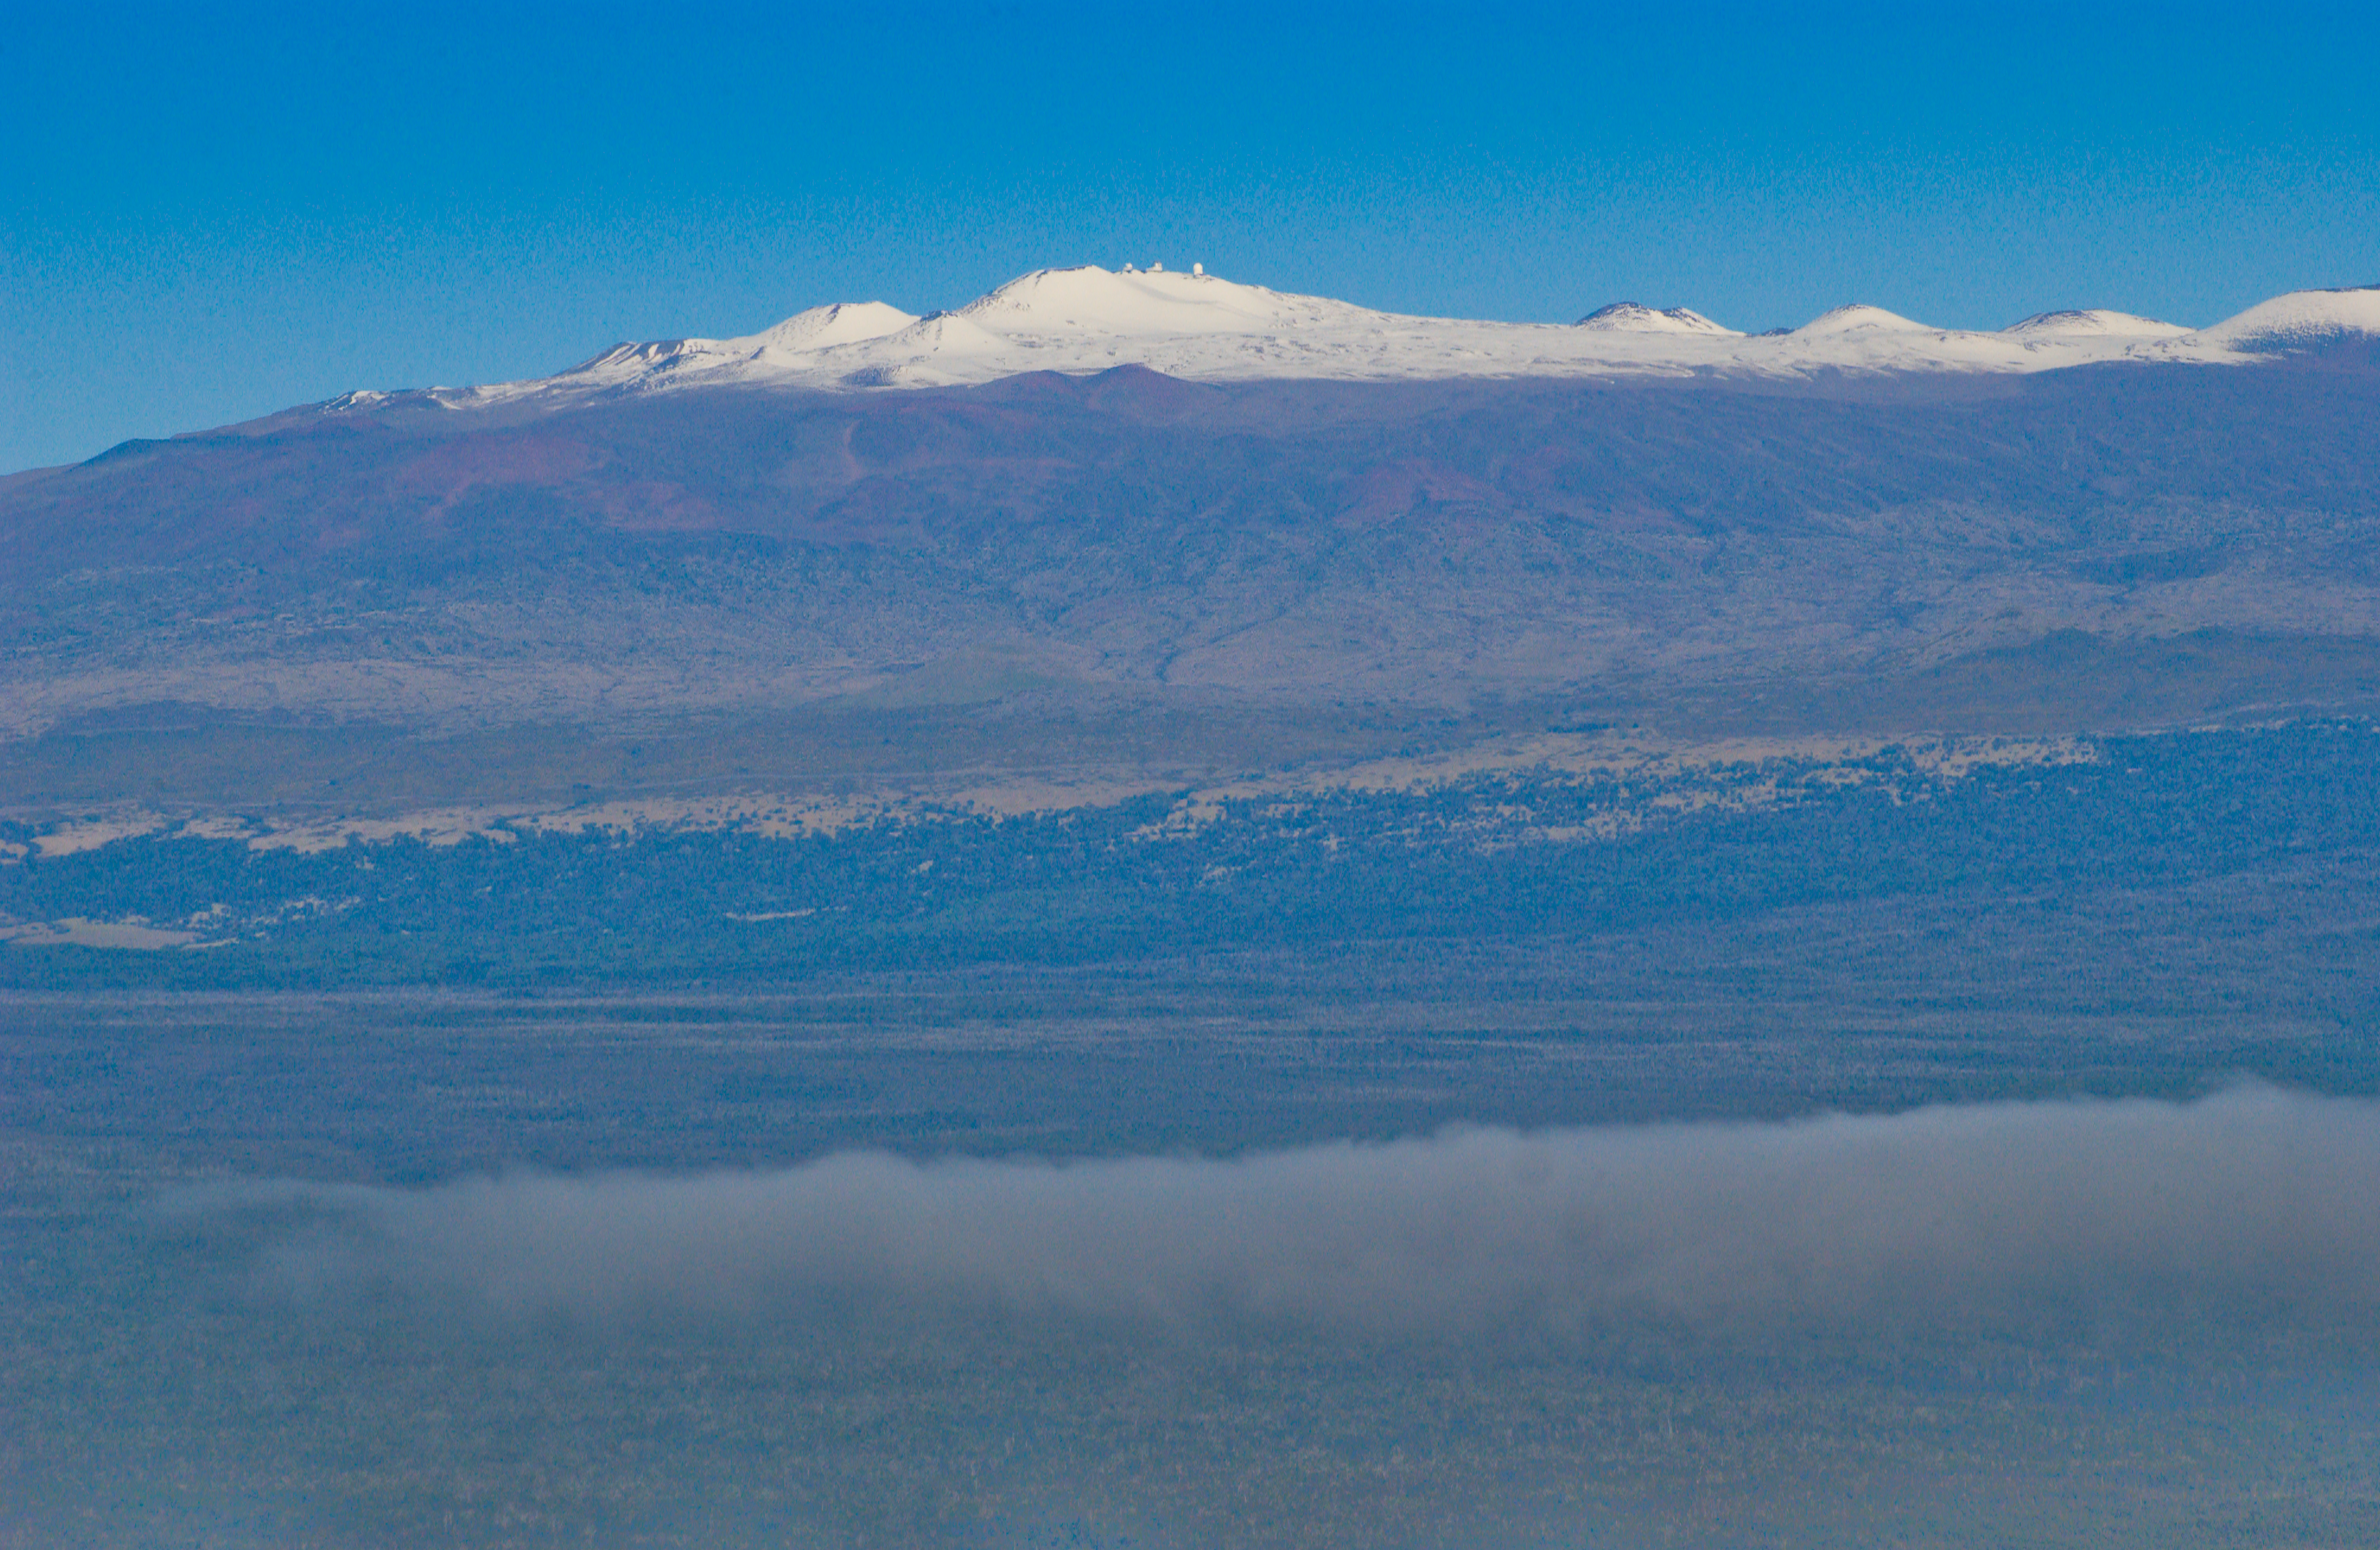

Snows of Mauna Kea Winter 2008

This aerial photograph of Mauna Kea was taken on January 20, 2008.

Credit: K. Pu'uohau-Pummill/International Gemini Observatory